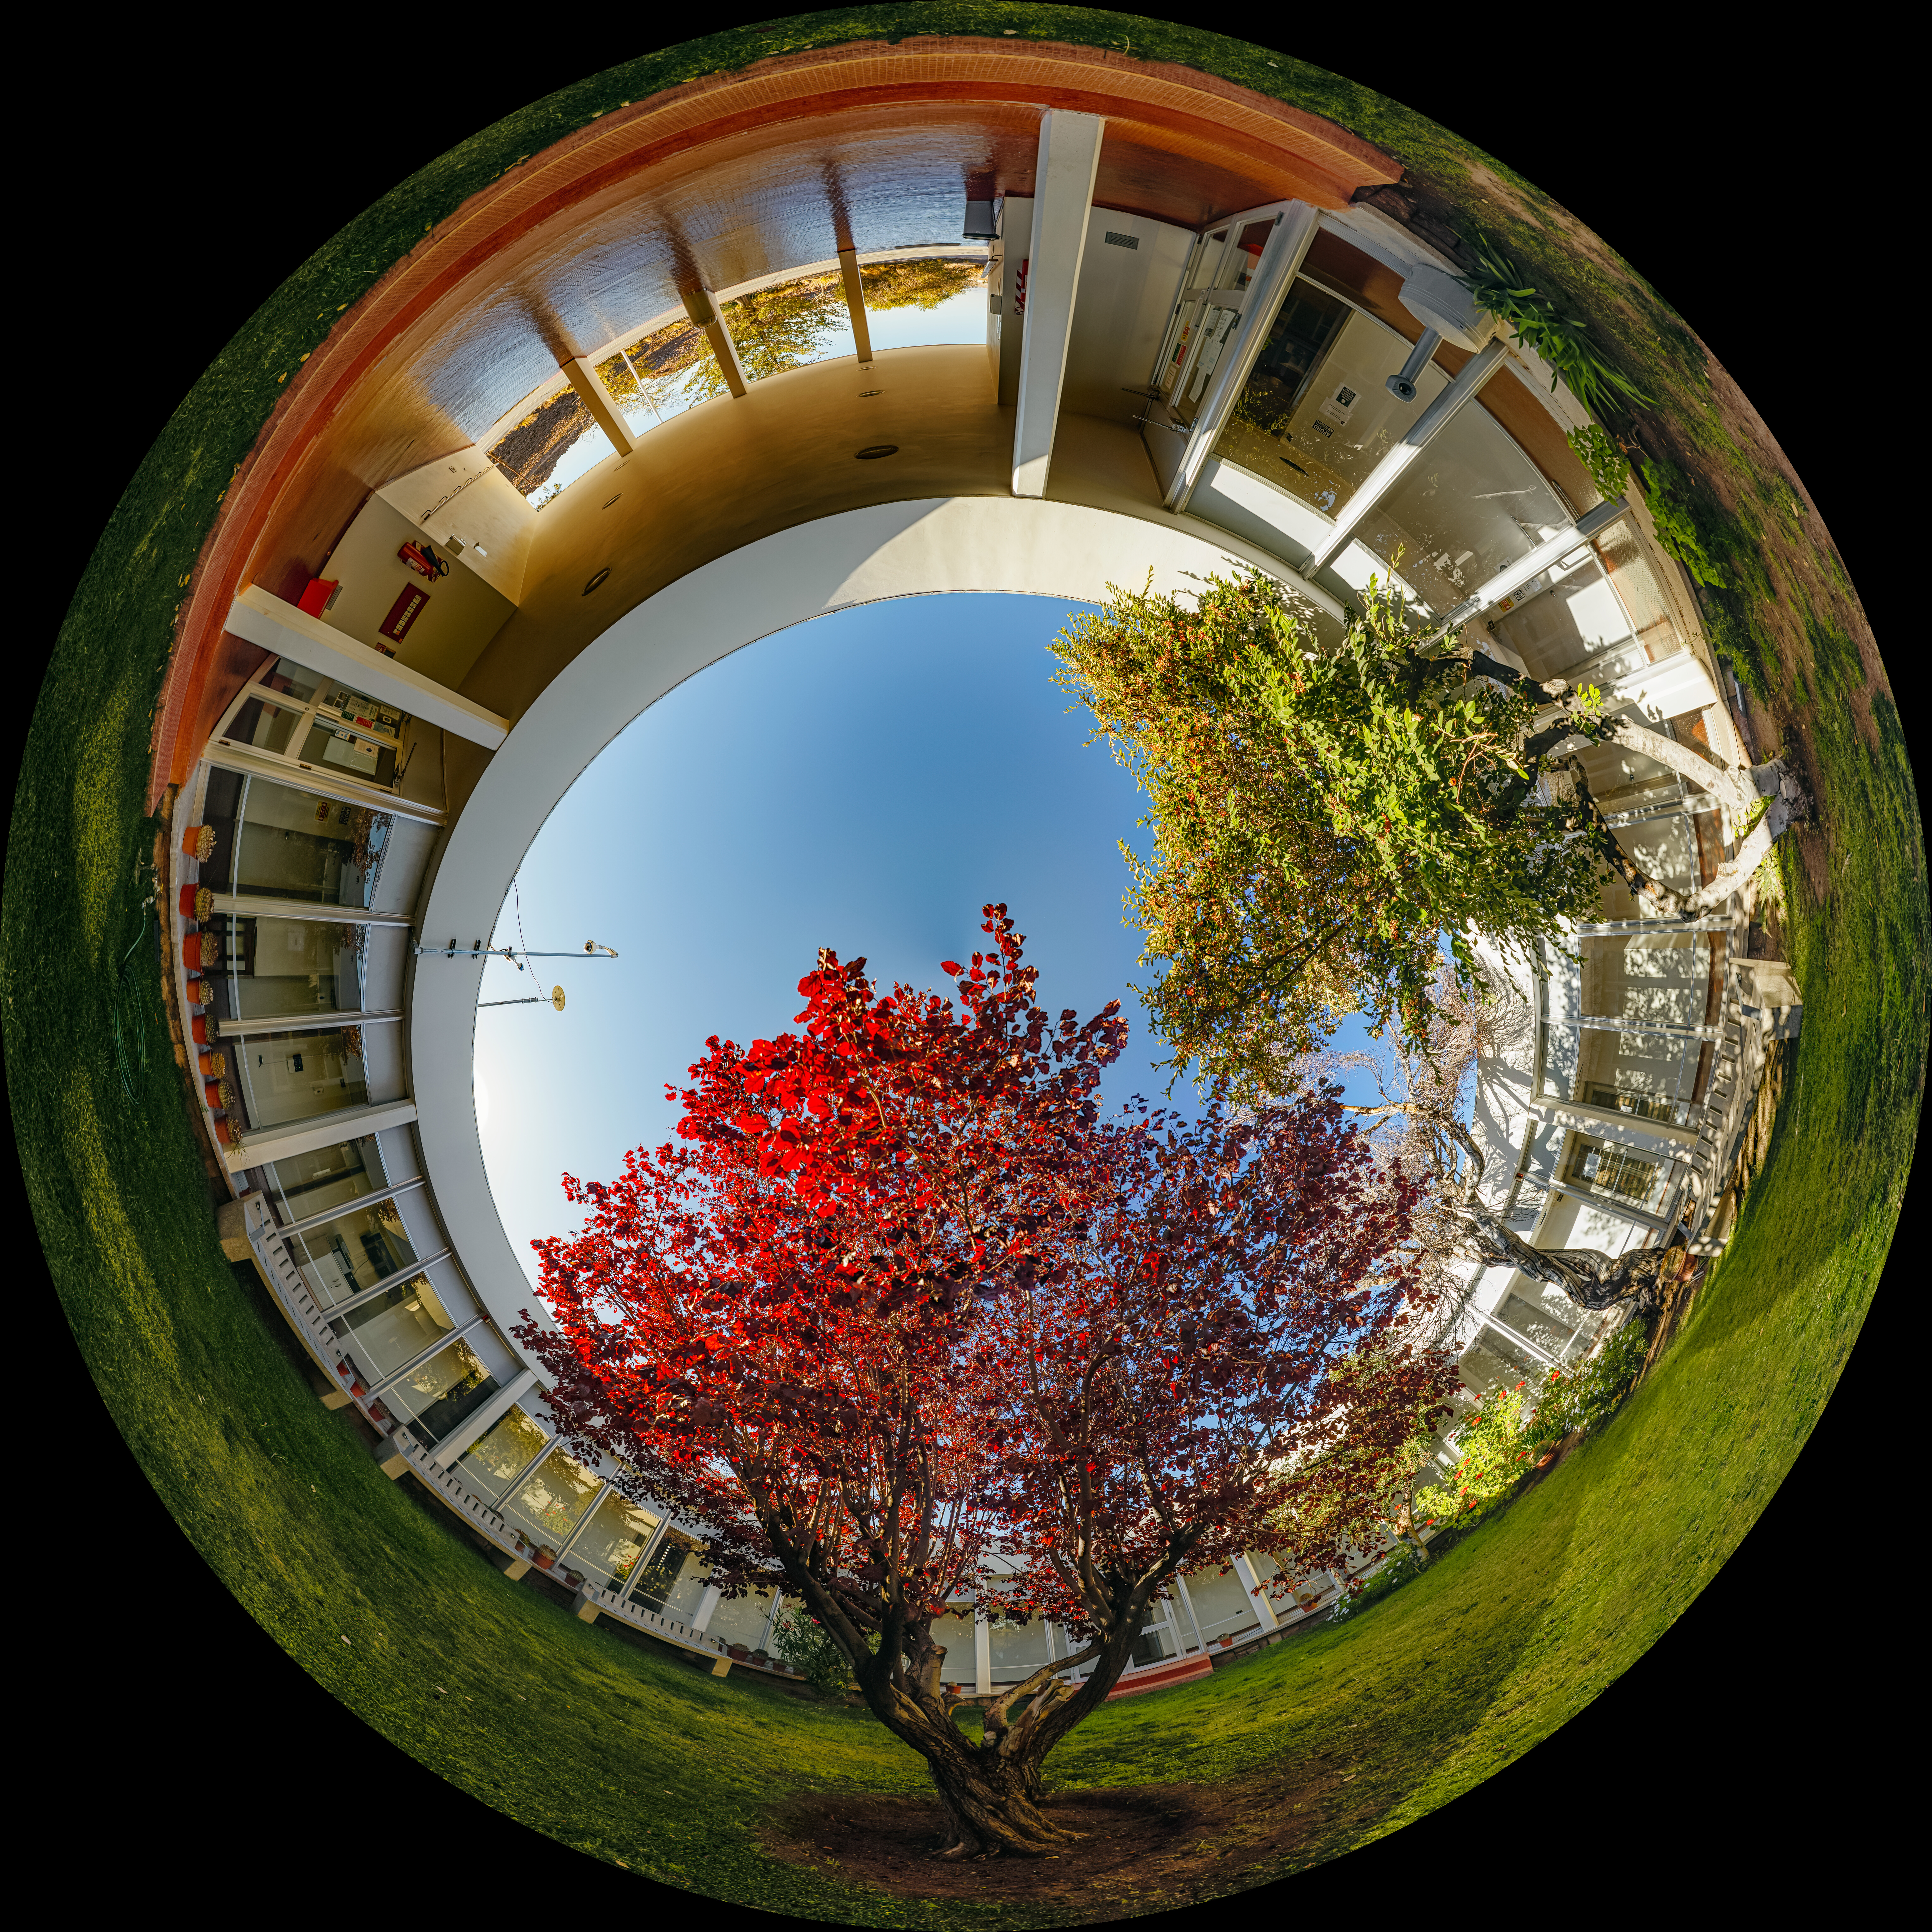

Cerro Tololo Inter-American Observatory Round Office Building Garden Fulldome

A 360 panorama view of the garden in the round office building at Cerro Tololo Inter-American Observatory (CTIO), a Program of NSF NOIRLab.

A fulldome version of this image can be found here.

Credit: CTIO/NOIRLab/NSF/AURA/ P. Horálek